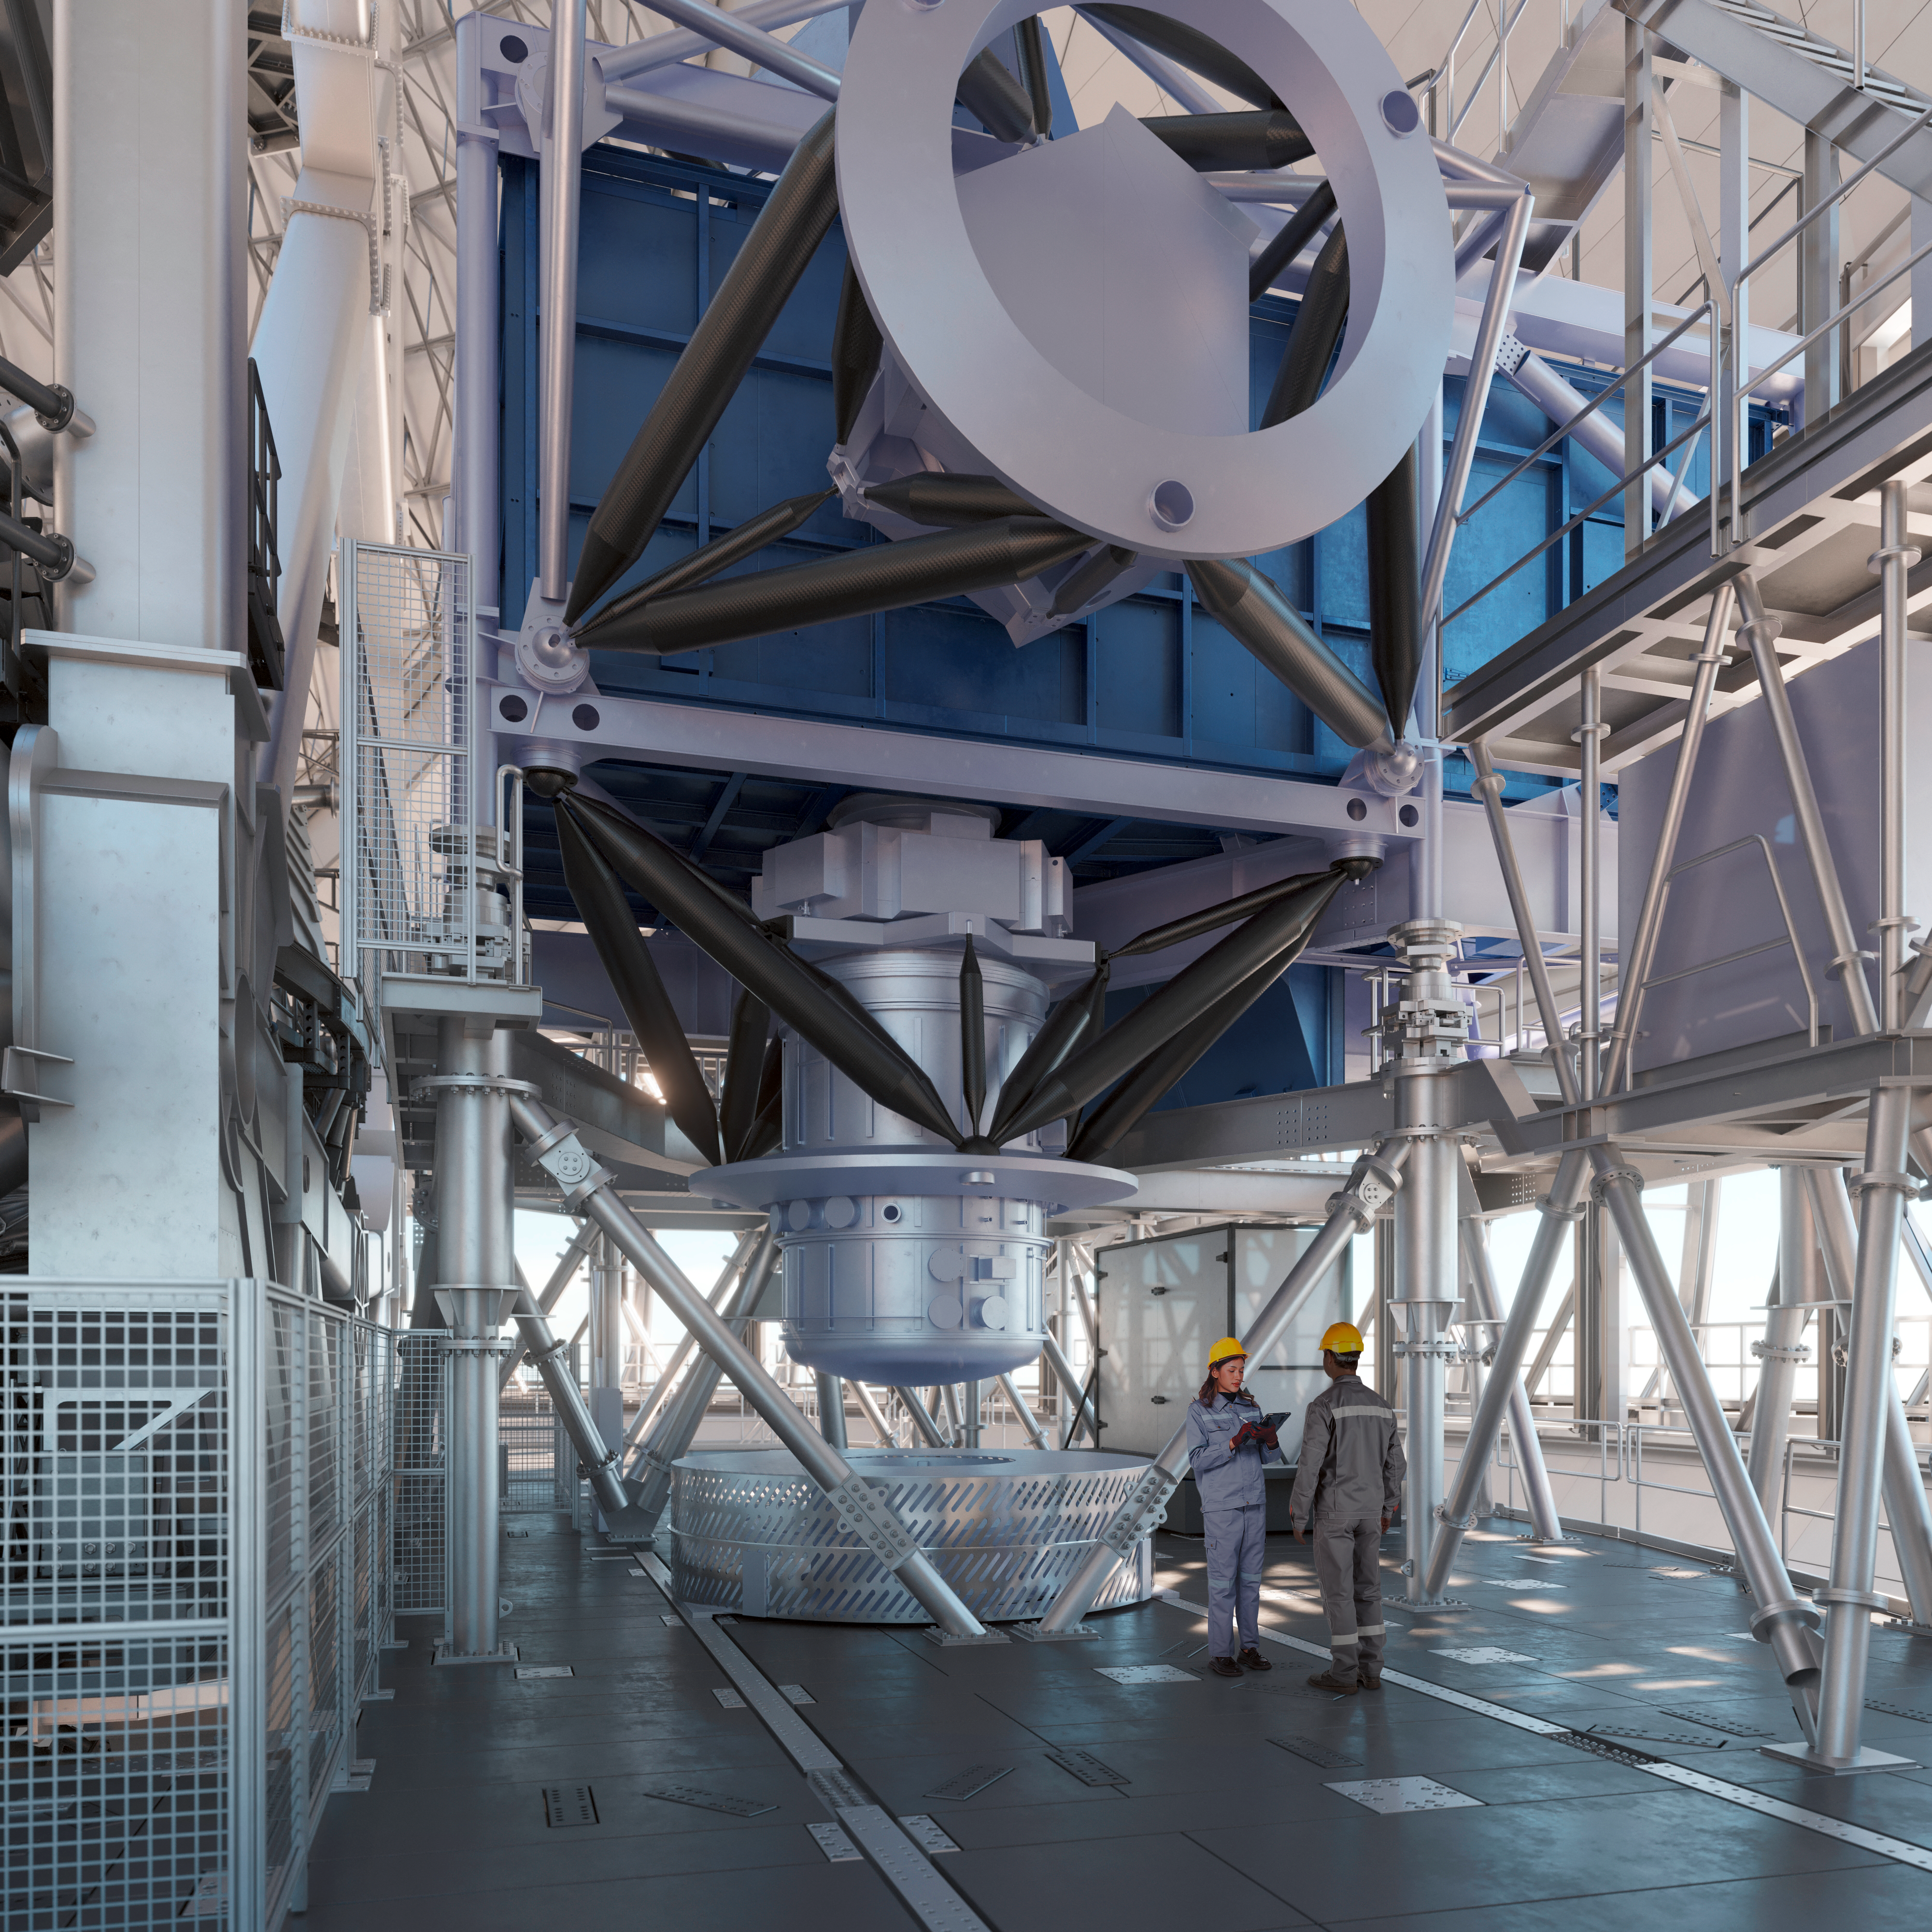

Thirty Meter Telescope Facility

A render of the Thirty Meter Telescope facility.

Credit: TMT International Observatory